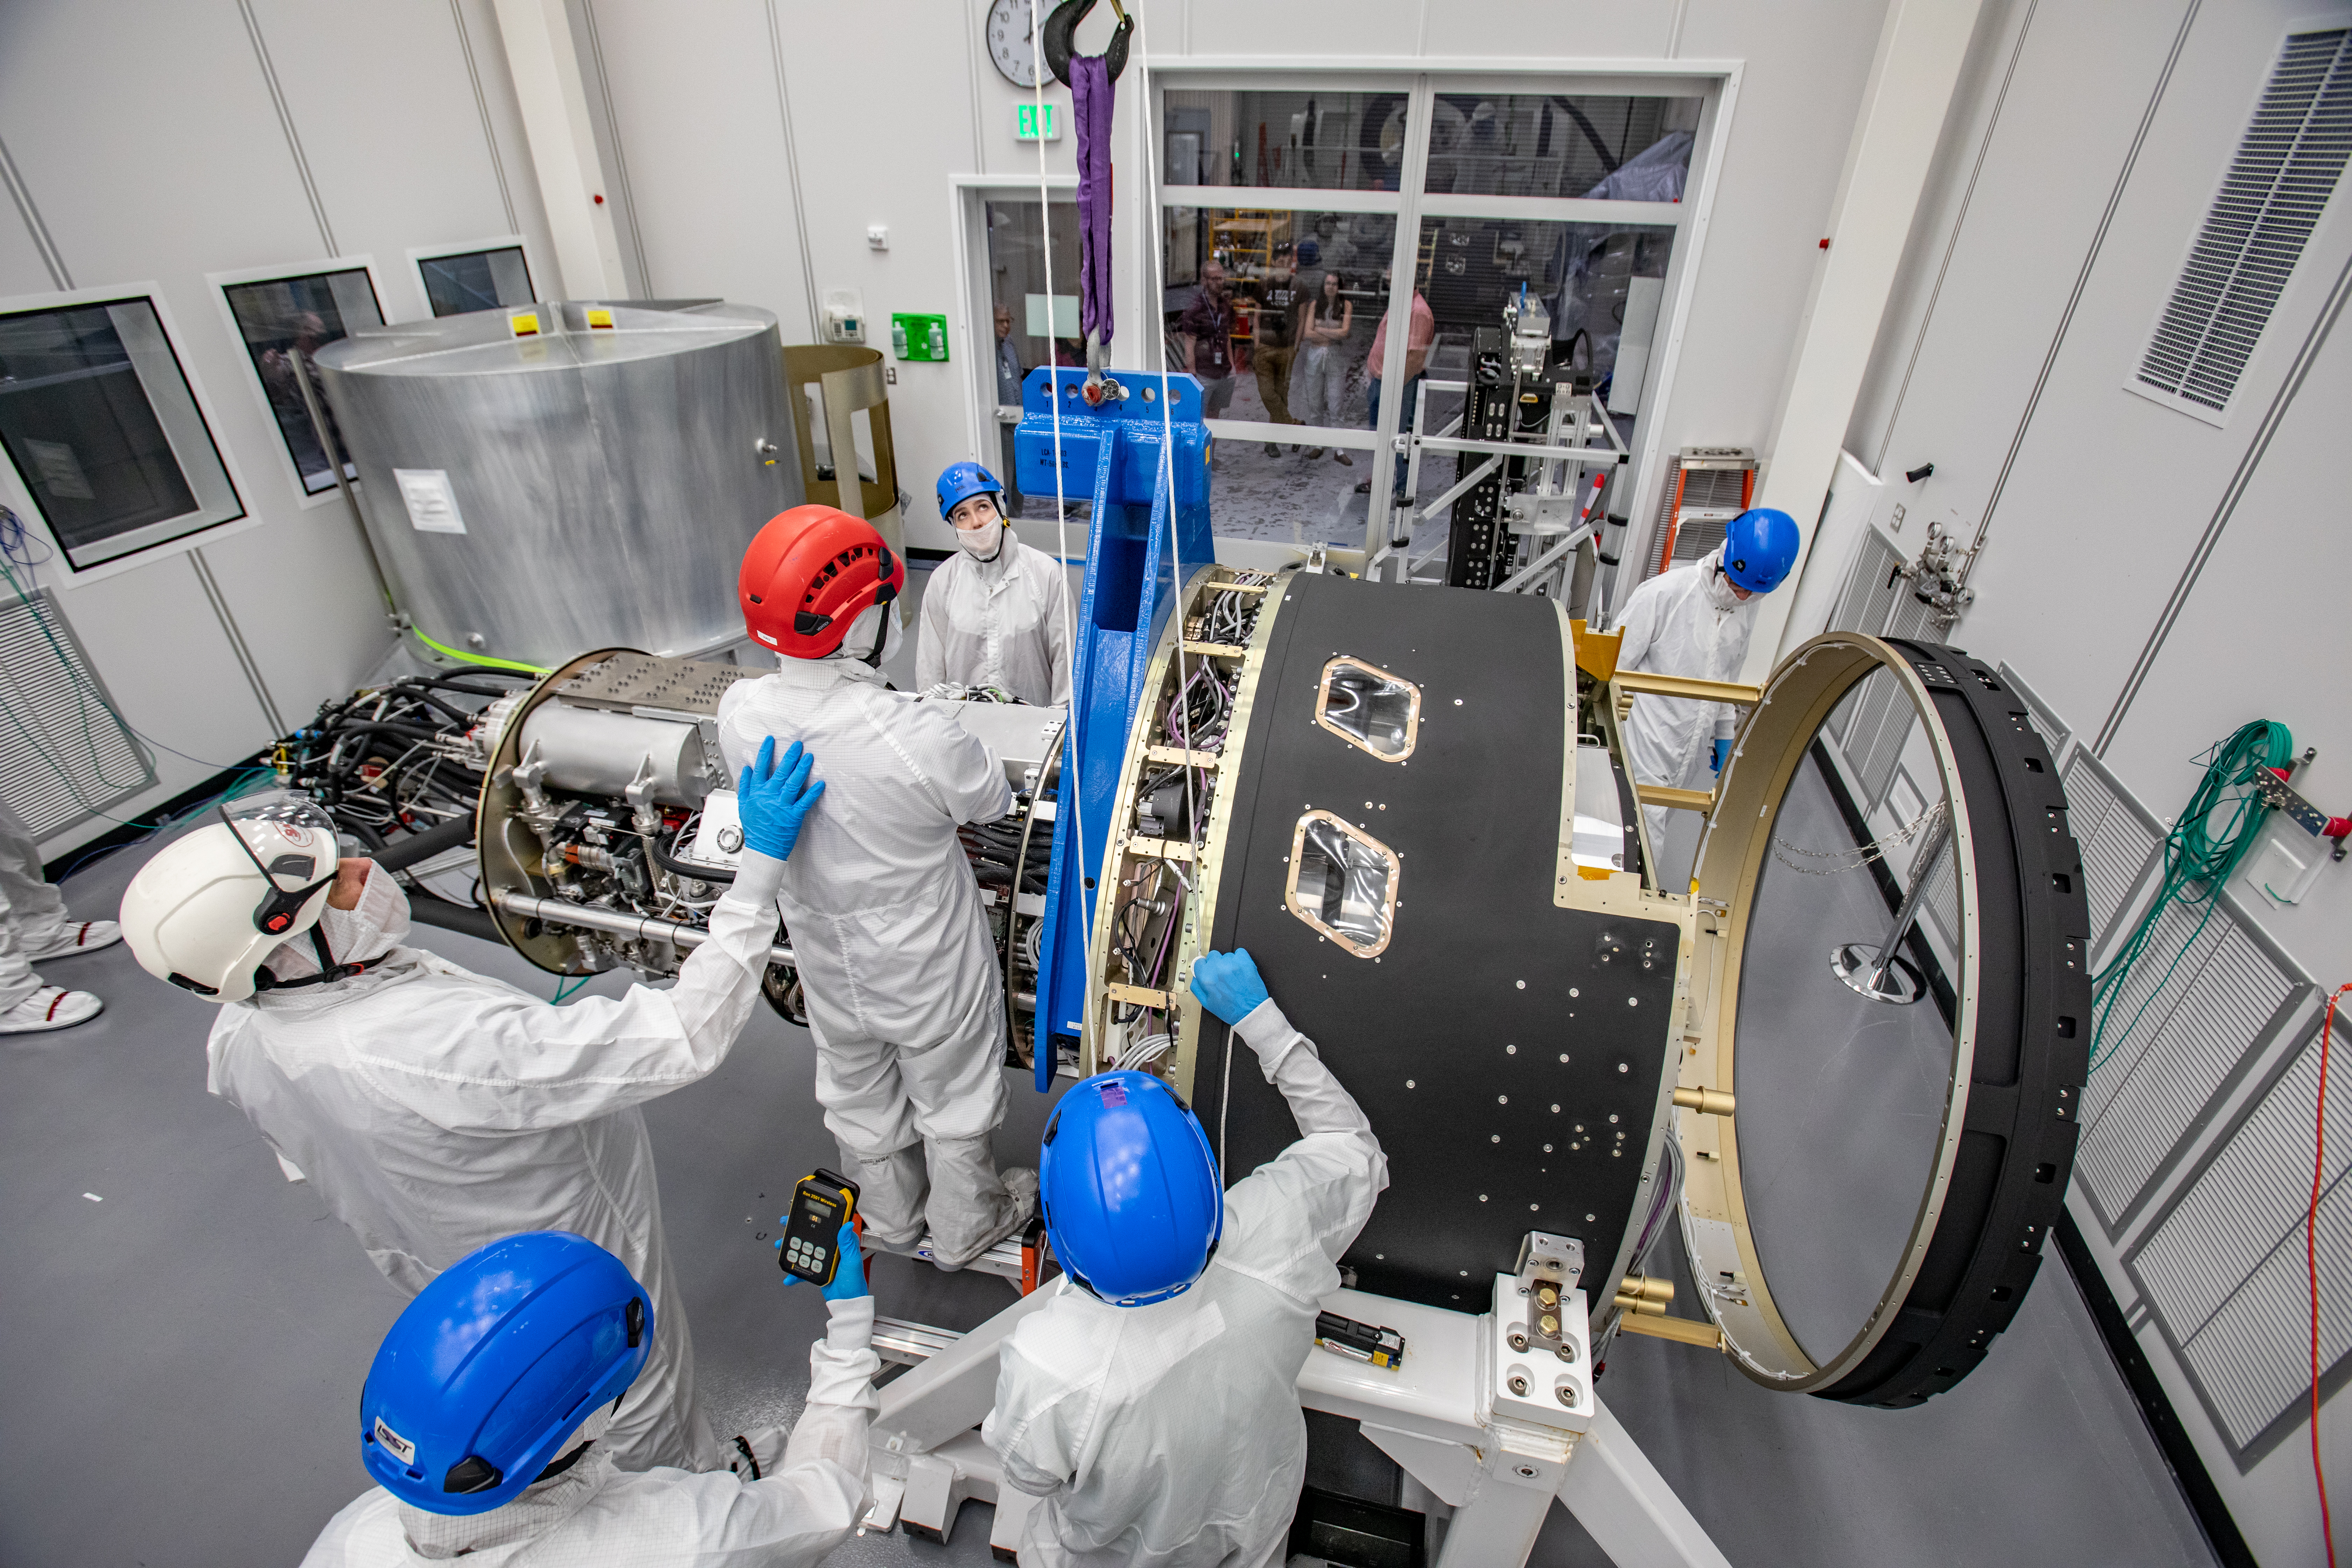

LSST Cryostat to Camera Body Lift

The LSST camera team successfully installed the cryostat to the camera body on April 8.

Credit: Jacqueline Ramseyer Orrell/SLAC National Accelerator Laboratory